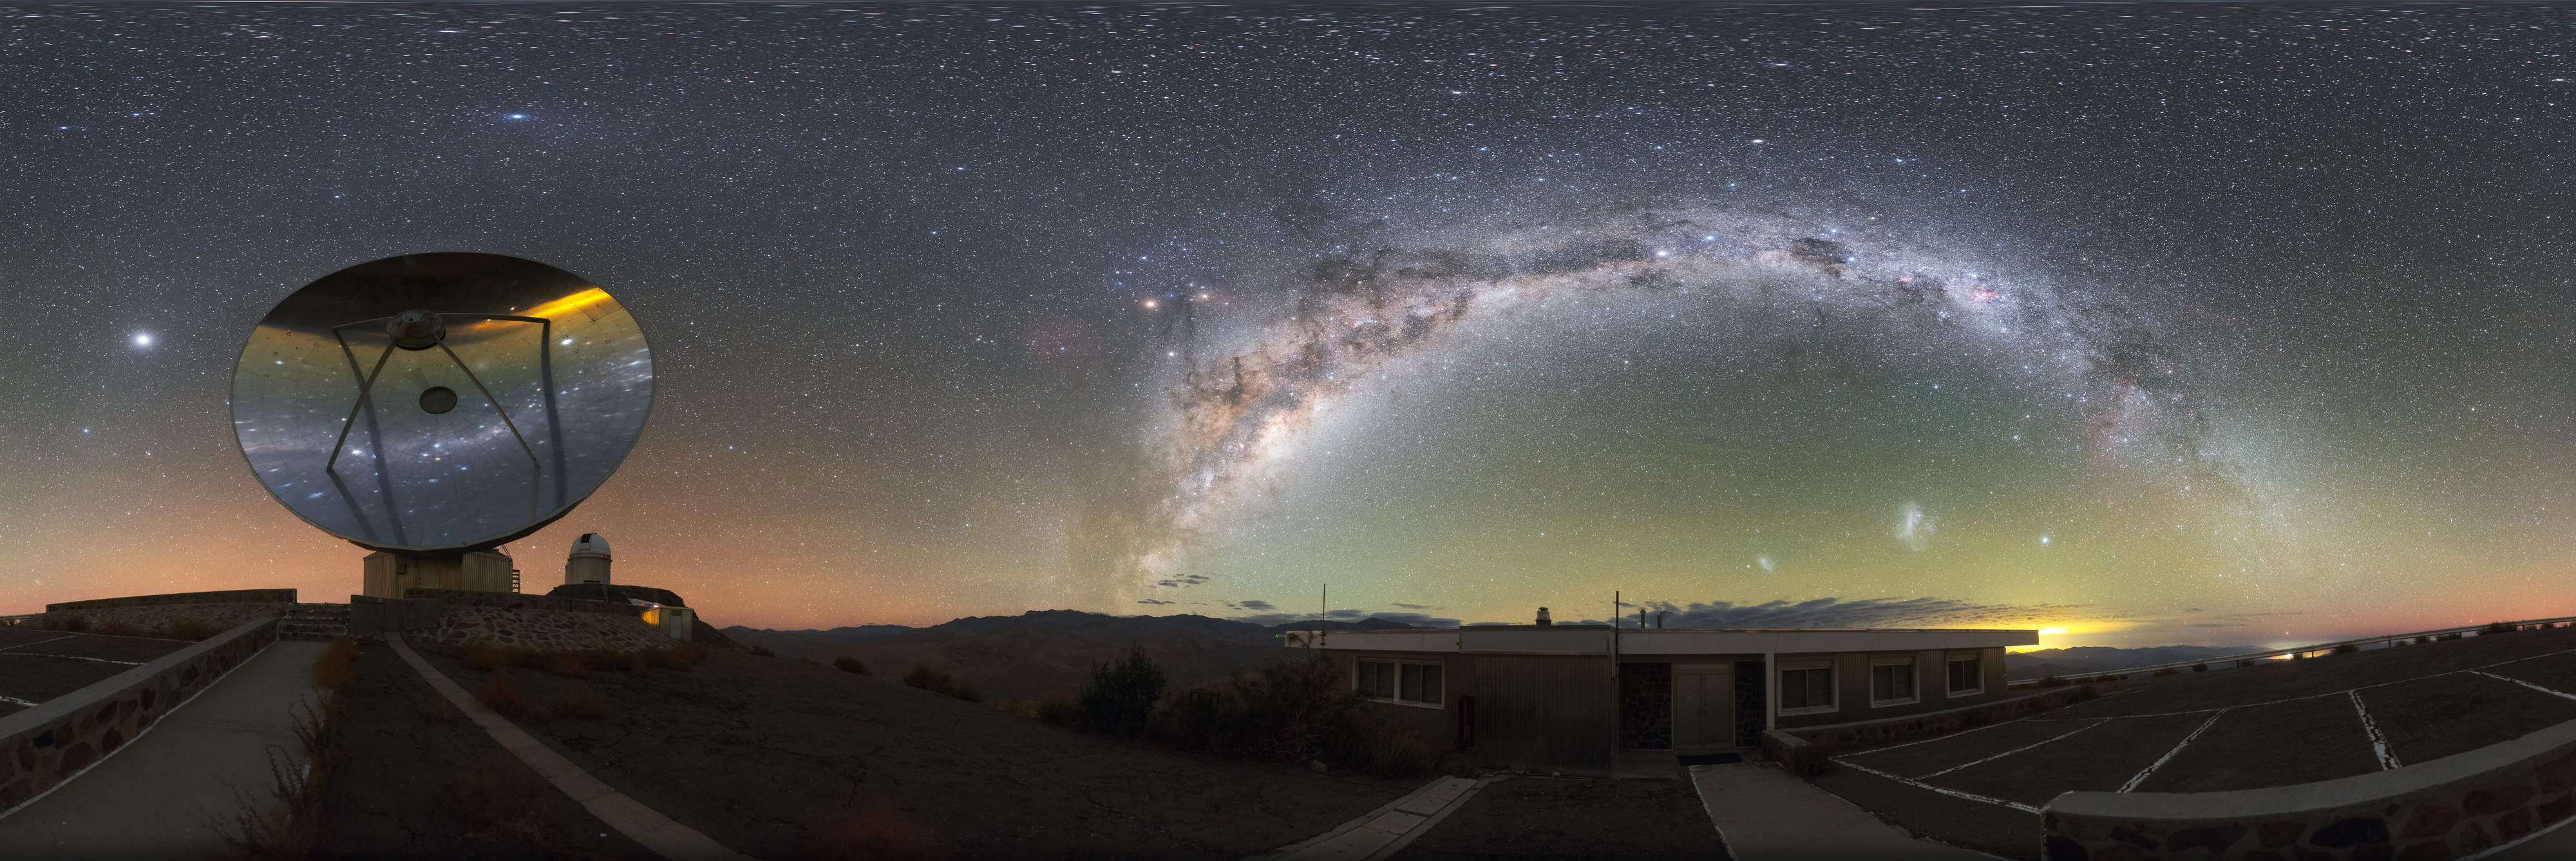

An Aged Observer

ESO’s observatories located on the mountains of Chile — La Silla, Paranal and Chajnantor Plateau — are home to a wide range of telescopes built and operated by the organisation’s 16 Member States. As time passes, older telescopes are slowly overtaken by their newer and more advanced peers. One of these old-timers is pictured here: the Swedish-ESO Submillimetre Telescope (SEST).

Built back in 1987 at La Silla, the SEST was a groundbreaking instrument. It was the only large telescope in the southern hemisphere to study radio waves from objects in the distant Universe (known as submillimetre astronomy). A huge dish, with a diameter of 15 metres, the telescope was able to observe some of the most extreme phenomena in the cosmos.

Eventually, however, newer and more advanced telescopes — such as the Atacama Large Millimeter/submillimeter Array (ALMA) and Atacama Pathfinder Experiment (APEX), both situated on Chajnantor Plateau — began to produce better measurements and observations, and the SEST was decommissioned in 2003.

However, the story is not quite over. SEST may no longer observe, but the telescope’s reflective dish still stands proudly at La Silla, acting as a mirror for the site’s beautiful nighttime skies.

Credit: ESO/P. Horálek